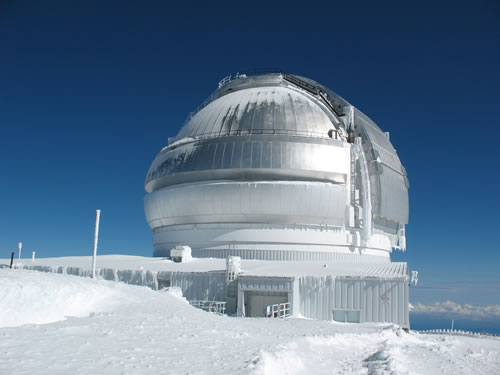

Gemini North after snow in 2008

Gemini North as seen once the weather cleared on the morning of February 7, 2008. Note the ice and snow on the enclosure which is being removed as quickly as safety allows in order to return to normal operations.

Credit: International Gemini Observatory/NOIRLab/NSF/AURA/J. Randrup